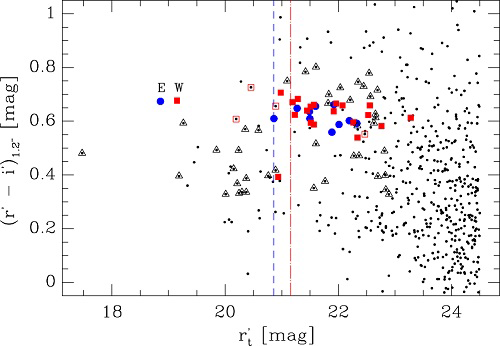

Color–magnitude diagram of all galaxies detected in the GMOS images

Color–magnitude diagram of all galaxies detected in the GMOS images with r' brighter than 24.5 mag (595 galaxies, black dots). Blue circles and red squares are the spectroscopically confirmed members of the G1 and G2 groups respectively, with filled and open symbols representing which of these galaxies lie inside and outside of 0.5 r200 of the group. Red short dash and blue long dash vertical lines represent a two magnitude gap from the E and W eye galaxies, respectively. The black triangles represent spectroscopically confirmed background and foreground galaxies, while black dots represent objects without spectroscopic redshifts. The two central galaxies of the groups, SDSS J103843.58+484917.7 and SDSS J103842.68+484920.2 (the "eyes" of the Cheshire Cat) are represented by a letter (E and W) in the CMD.

Credit: International Gemini Observatory/NOIRLab/NSF/AURA